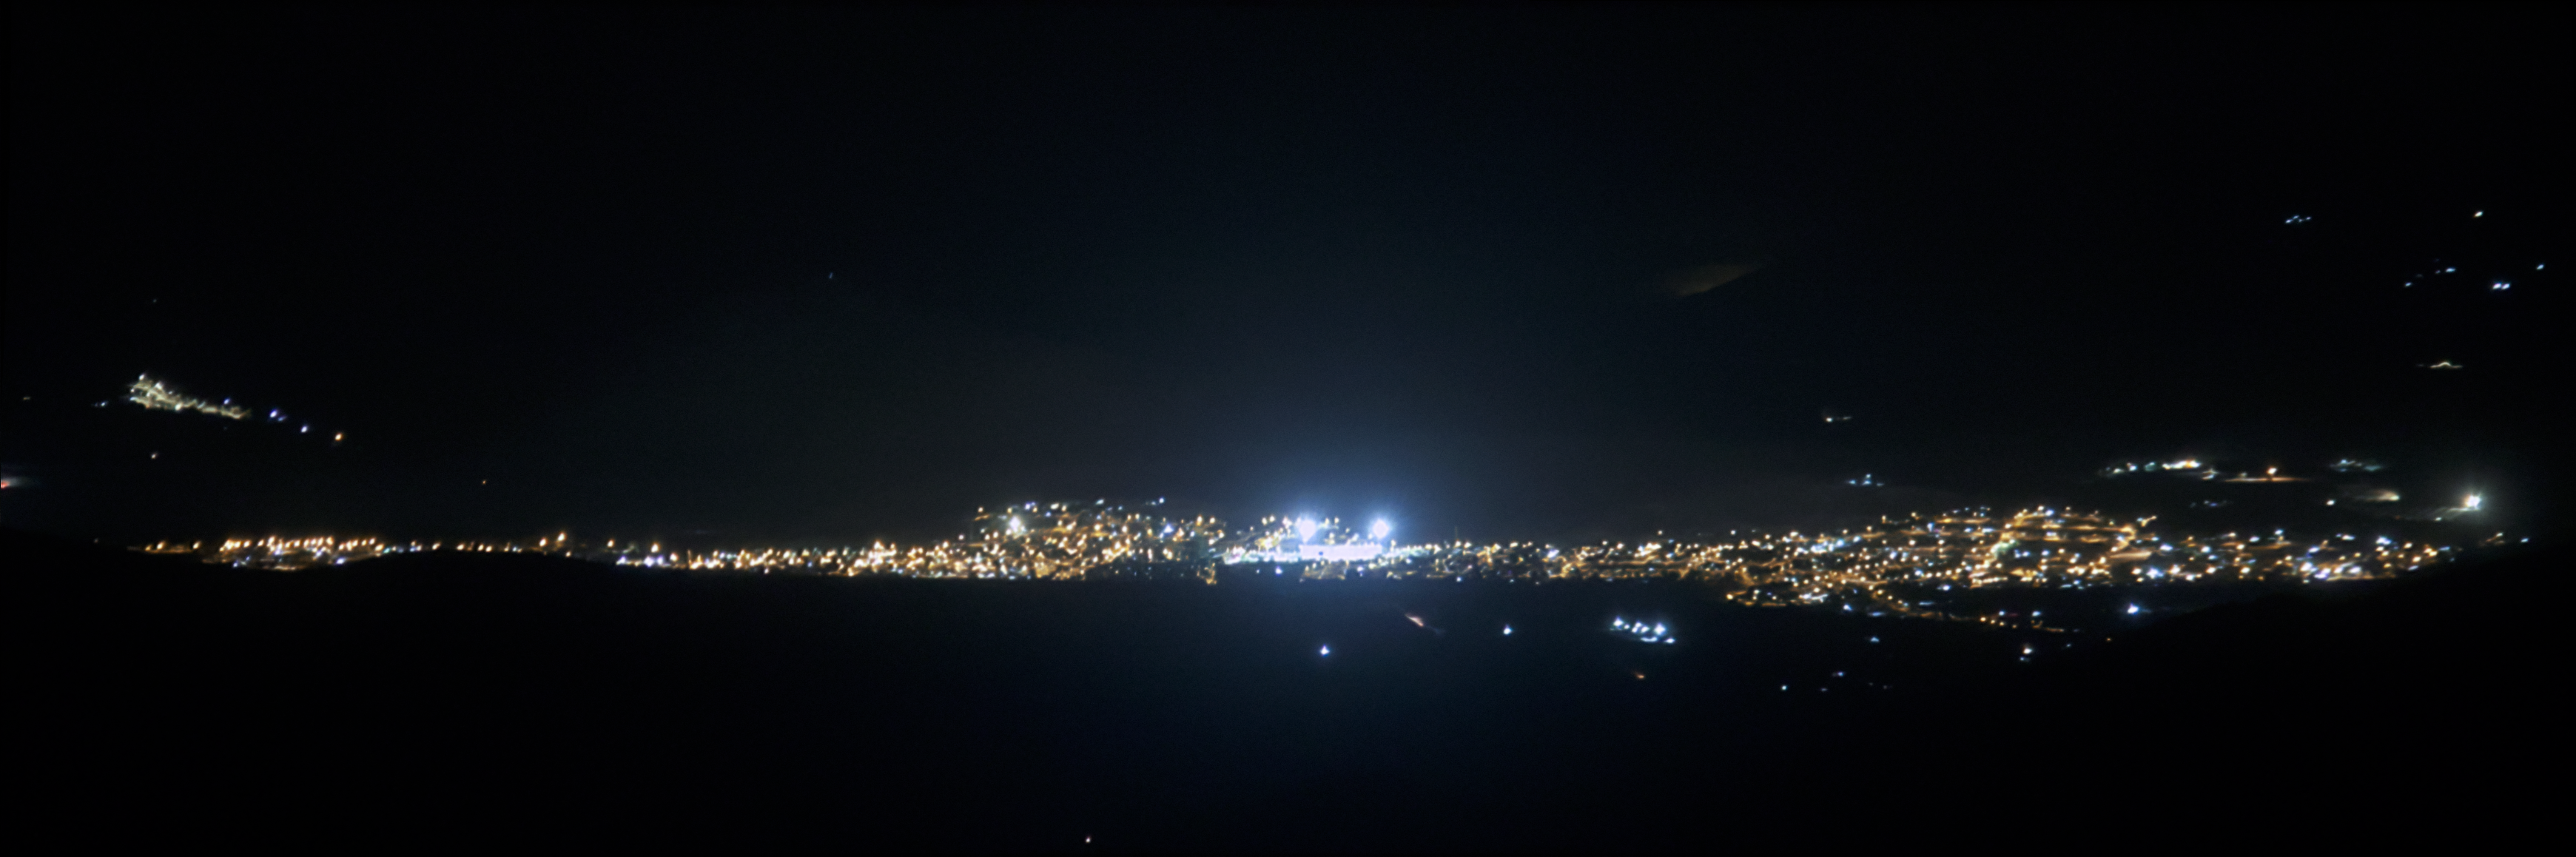

View of Andacollo Stadium From CTIO Before New Lighting

The view of Andacollo Stadium from the U.S. National Science Foundation Cerro Tololo Inter-American Observatory (CTIO), a Program of NSF NOIRLab, before the new lighting was installed. The new system consists of state-of-the-art LED lights from Musco Lighting designed to exclusively illuminate the playing surface while minimizing light emission into the sky and reducing energy consumption by 30%.

See the comparison image here.

Credit: NOIRLab/NSF/AURA/G. Damke